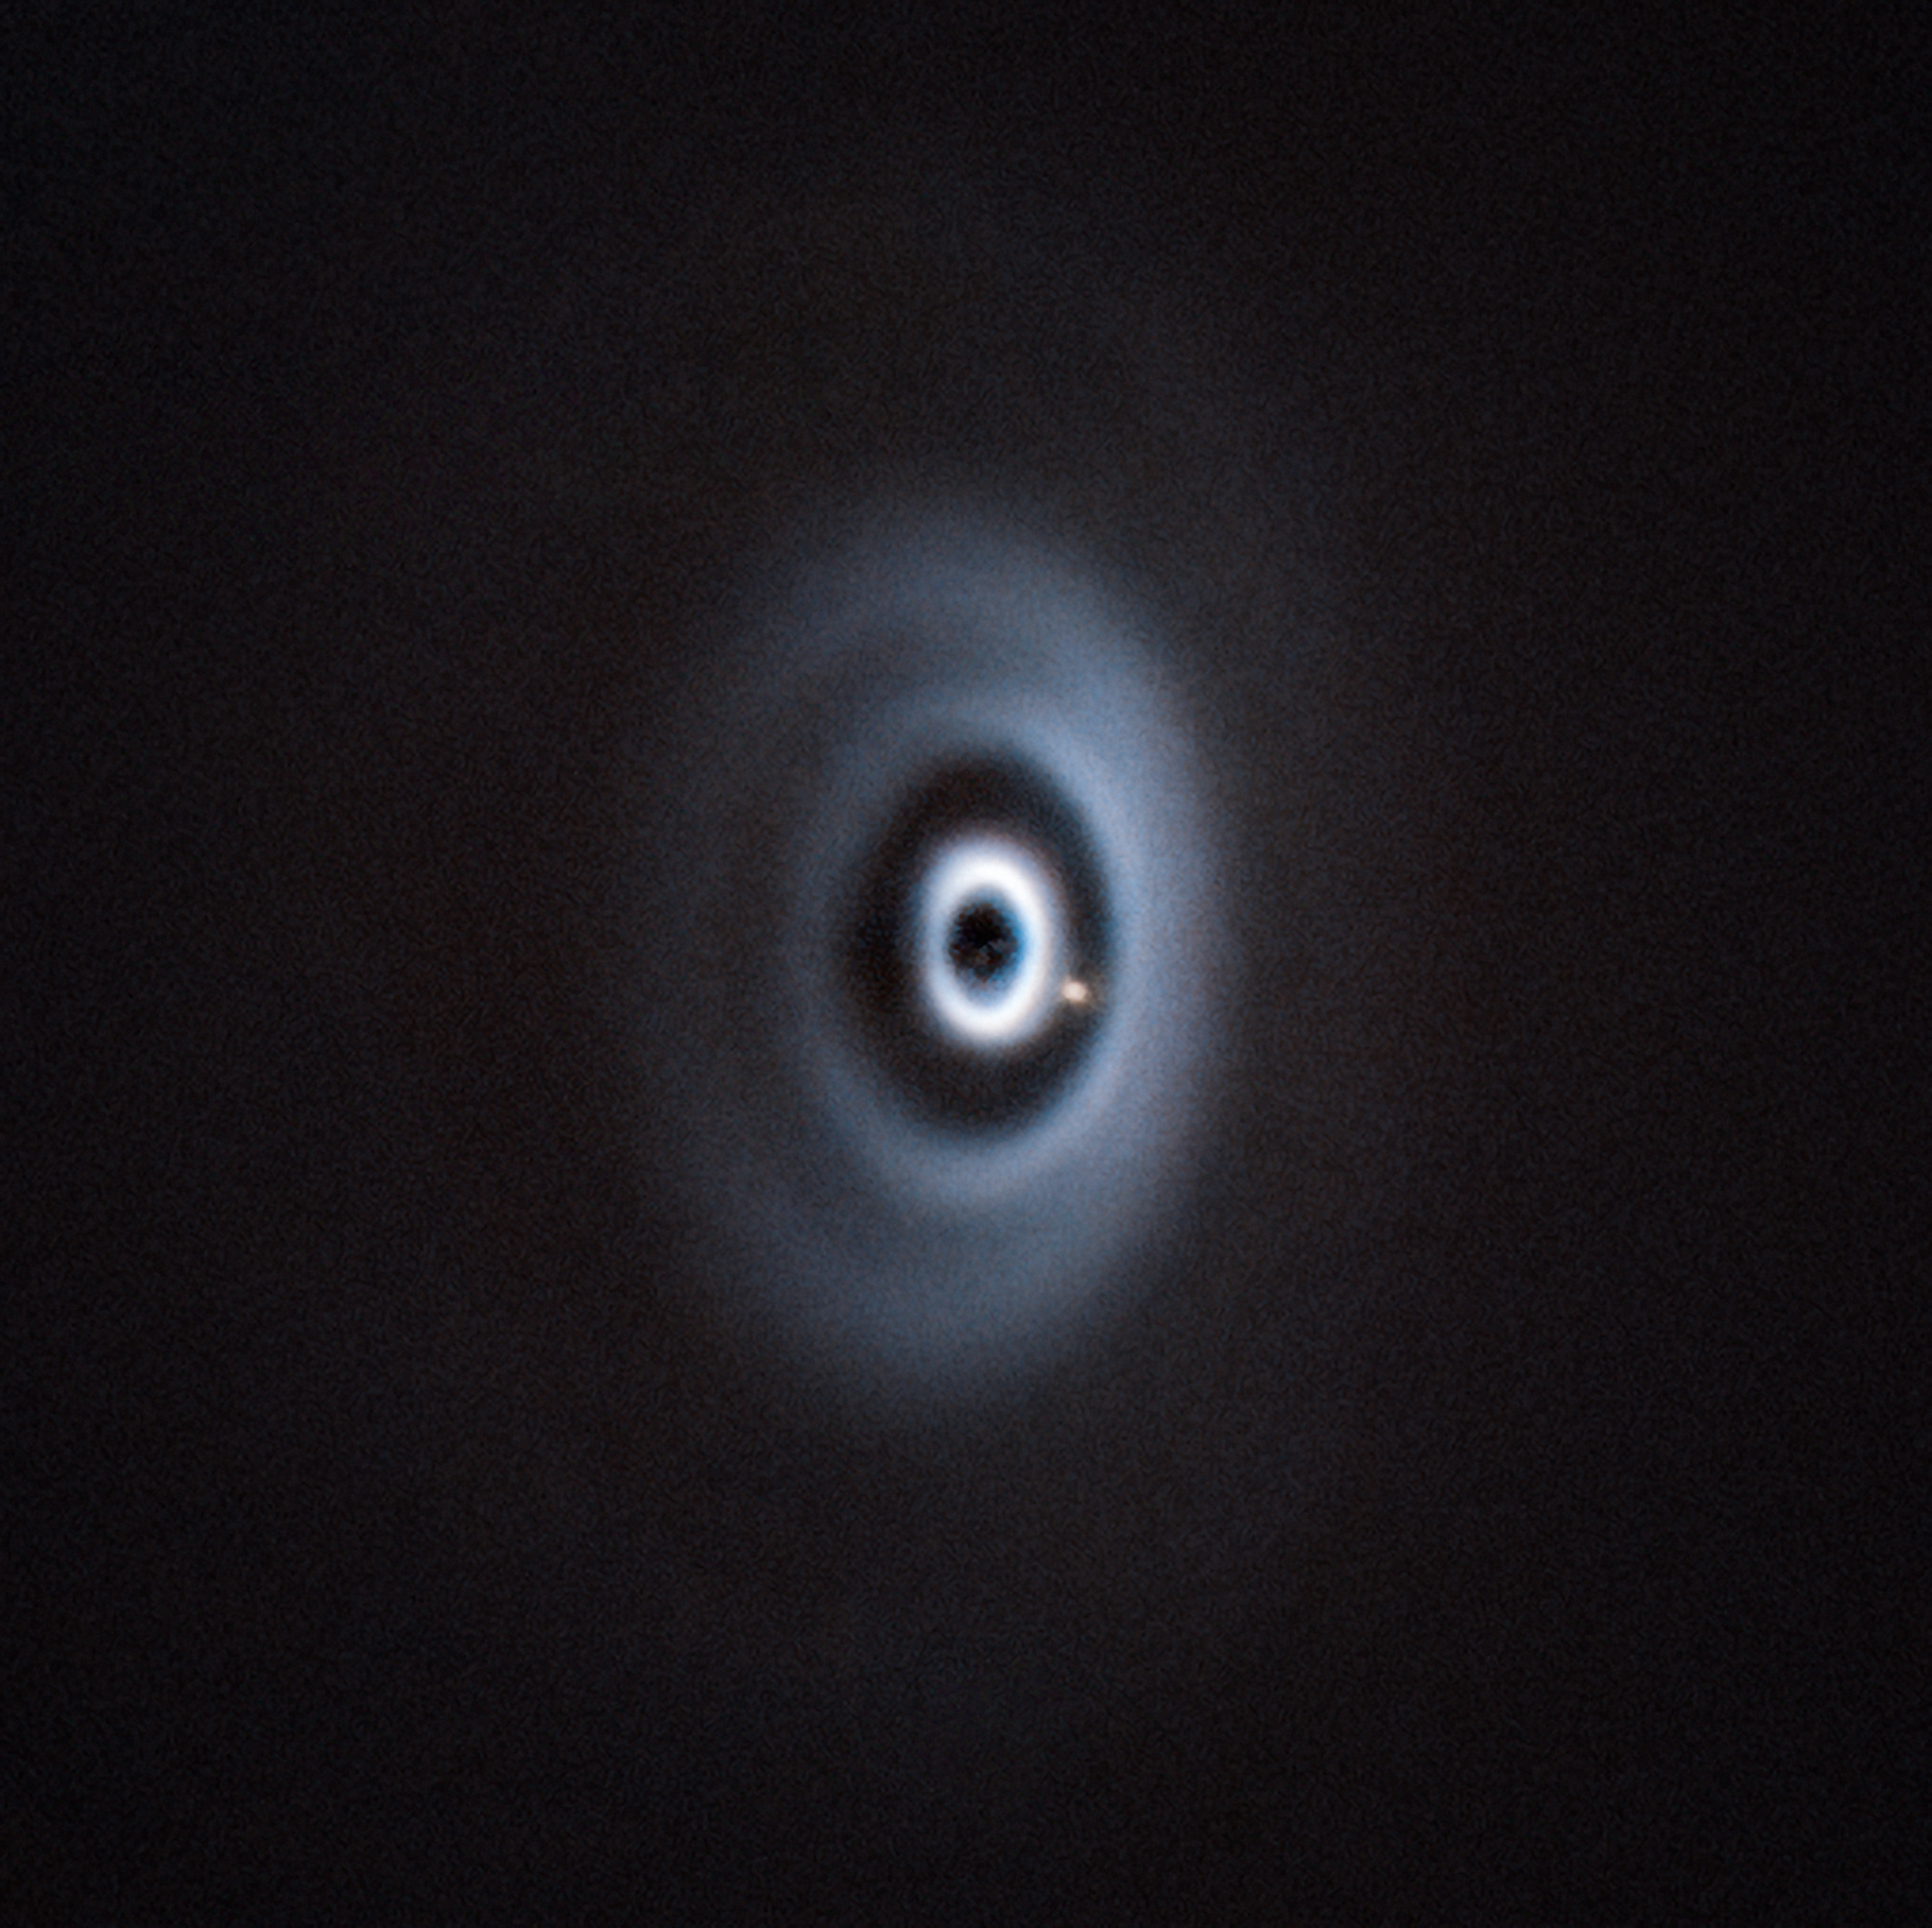

A very hungry planet

What appears to be a ripple in space, is today’s Picture of the Week depicting a newborn planet eating its way through its dusty cradle as it orbits its host star. This image, taken with ESO’s Very Large Telescope (VLT) in Chile, is the first clear detection of a baby planet in a disc with multiple rings.

These so-called protoplanetary discs surround young stars and appear as disc-shaped structures of gas and dust, often with rings like the one in this image. They are the birthplace of planets, and the rings are thought to indicate the presence of (hungry) planets in the disc. Initially, little particles in the spinning disc begin to accumulate and grow as gravity takes over, stealing more material from the native disc until they evolve into embryo planets.

The clear detection of the planet WISPIT 2b in this image is an important step forward in our understanding of how planets form. It’s about 5 times the mass of Jupiter, and its host star is a younger version of our Sun. It also reinforces the idea that gaps can be created by newly formed planets — a prediction only made in theory that has now been verified observationally.

While looking for stars hosting young planets, the team of researchers were lucky enough to find a planet so young that is still embedded in its birth disc. This discovery was published in a paper led by Richelle van Capelleveen at the University of Leiden, Netherlands, in collaboration with an international team of astronomers from the University of Galway and the University of Arizona. It was made possible through the precise observations of the planet-hunting SPHERE instrument on the VLT. SPHERE blocks the light of the central star and corrects atmospheric turbulence with adaptive optics, delivering crisp images of the surroundings of the star. The University of Arizona's MagAO-X AO system on the 6.5m Magellan telescope in Chile detected hydrogen gas falling onto the planet, confirming that it is accreting matter from its surroundings. Further observations of this system might reveal new insights about how our own Solar System may have looked in its early days.

Credit: ESO/R. F. van Capelleveen et al.